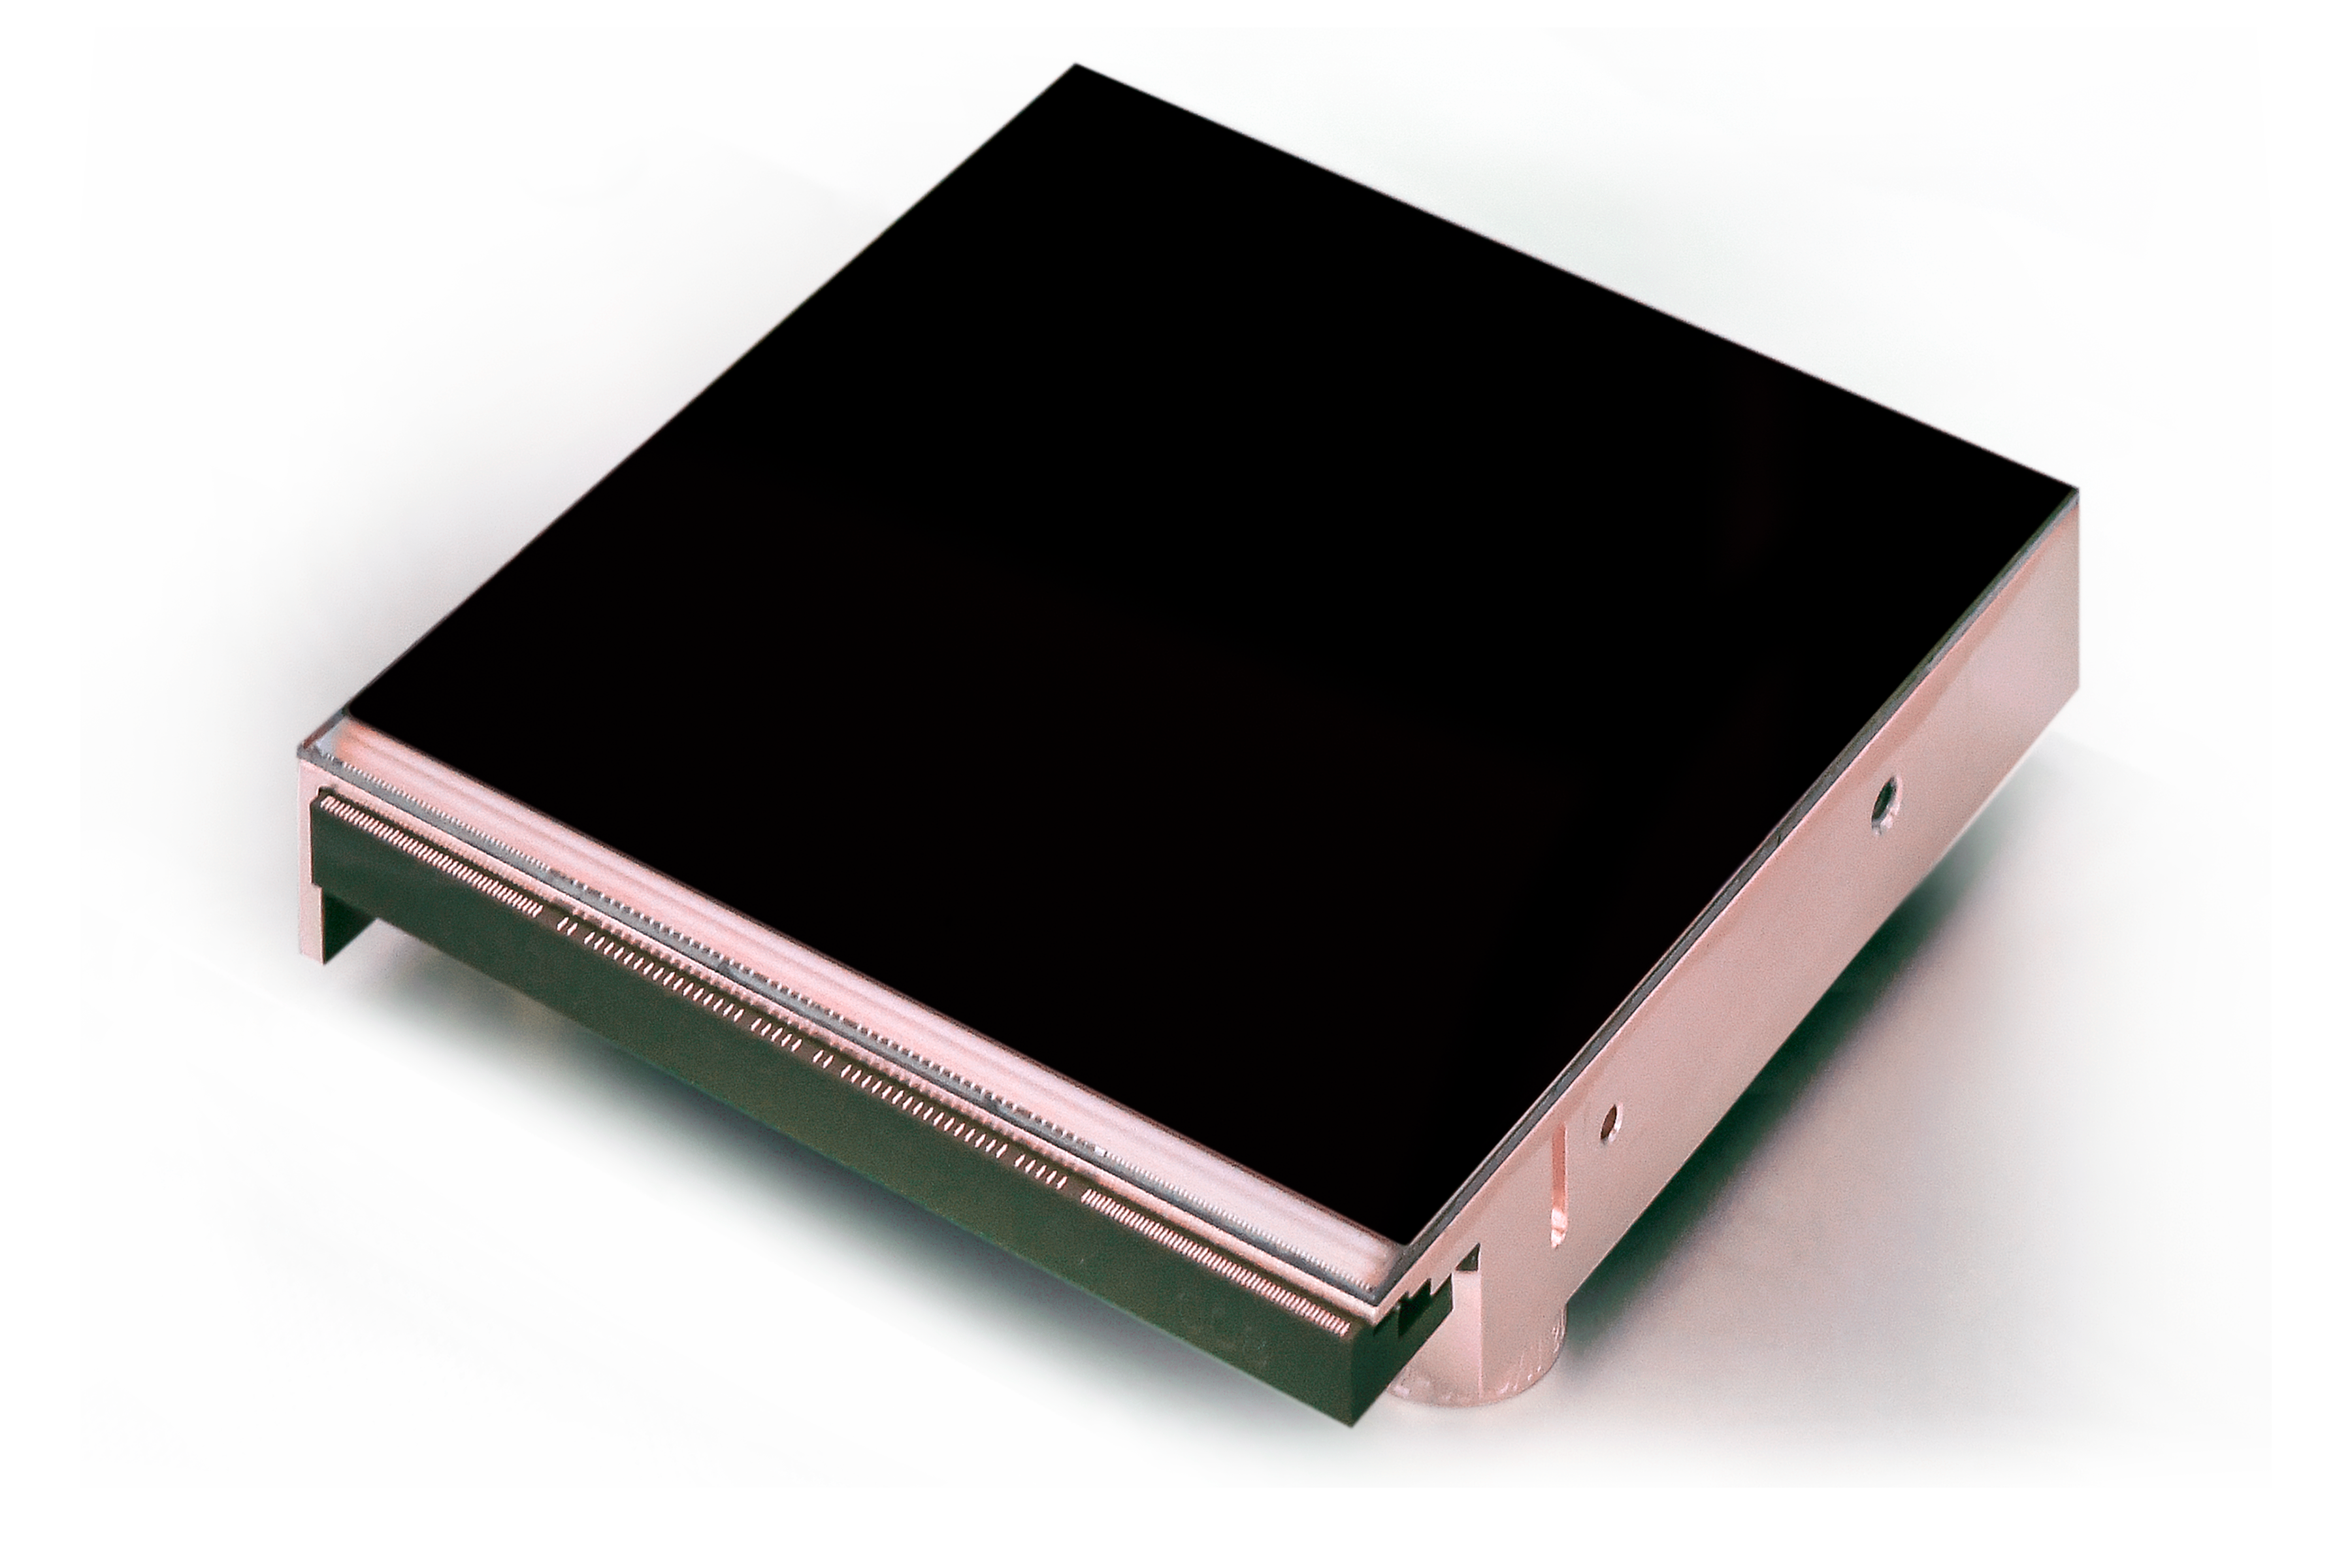

Contract signed for detectors of ESO’s ELT instruments

ESO has signed a contract with the California-based company Teledyne Imaging Sensors for the purchase of the detectors needed to build three instruments for ESO’s upcoming Extremely Large Telescope (ELT), which is currently under construction at the summit of Cerro Armazones in Chile.

Credit: ESO/Teledyne